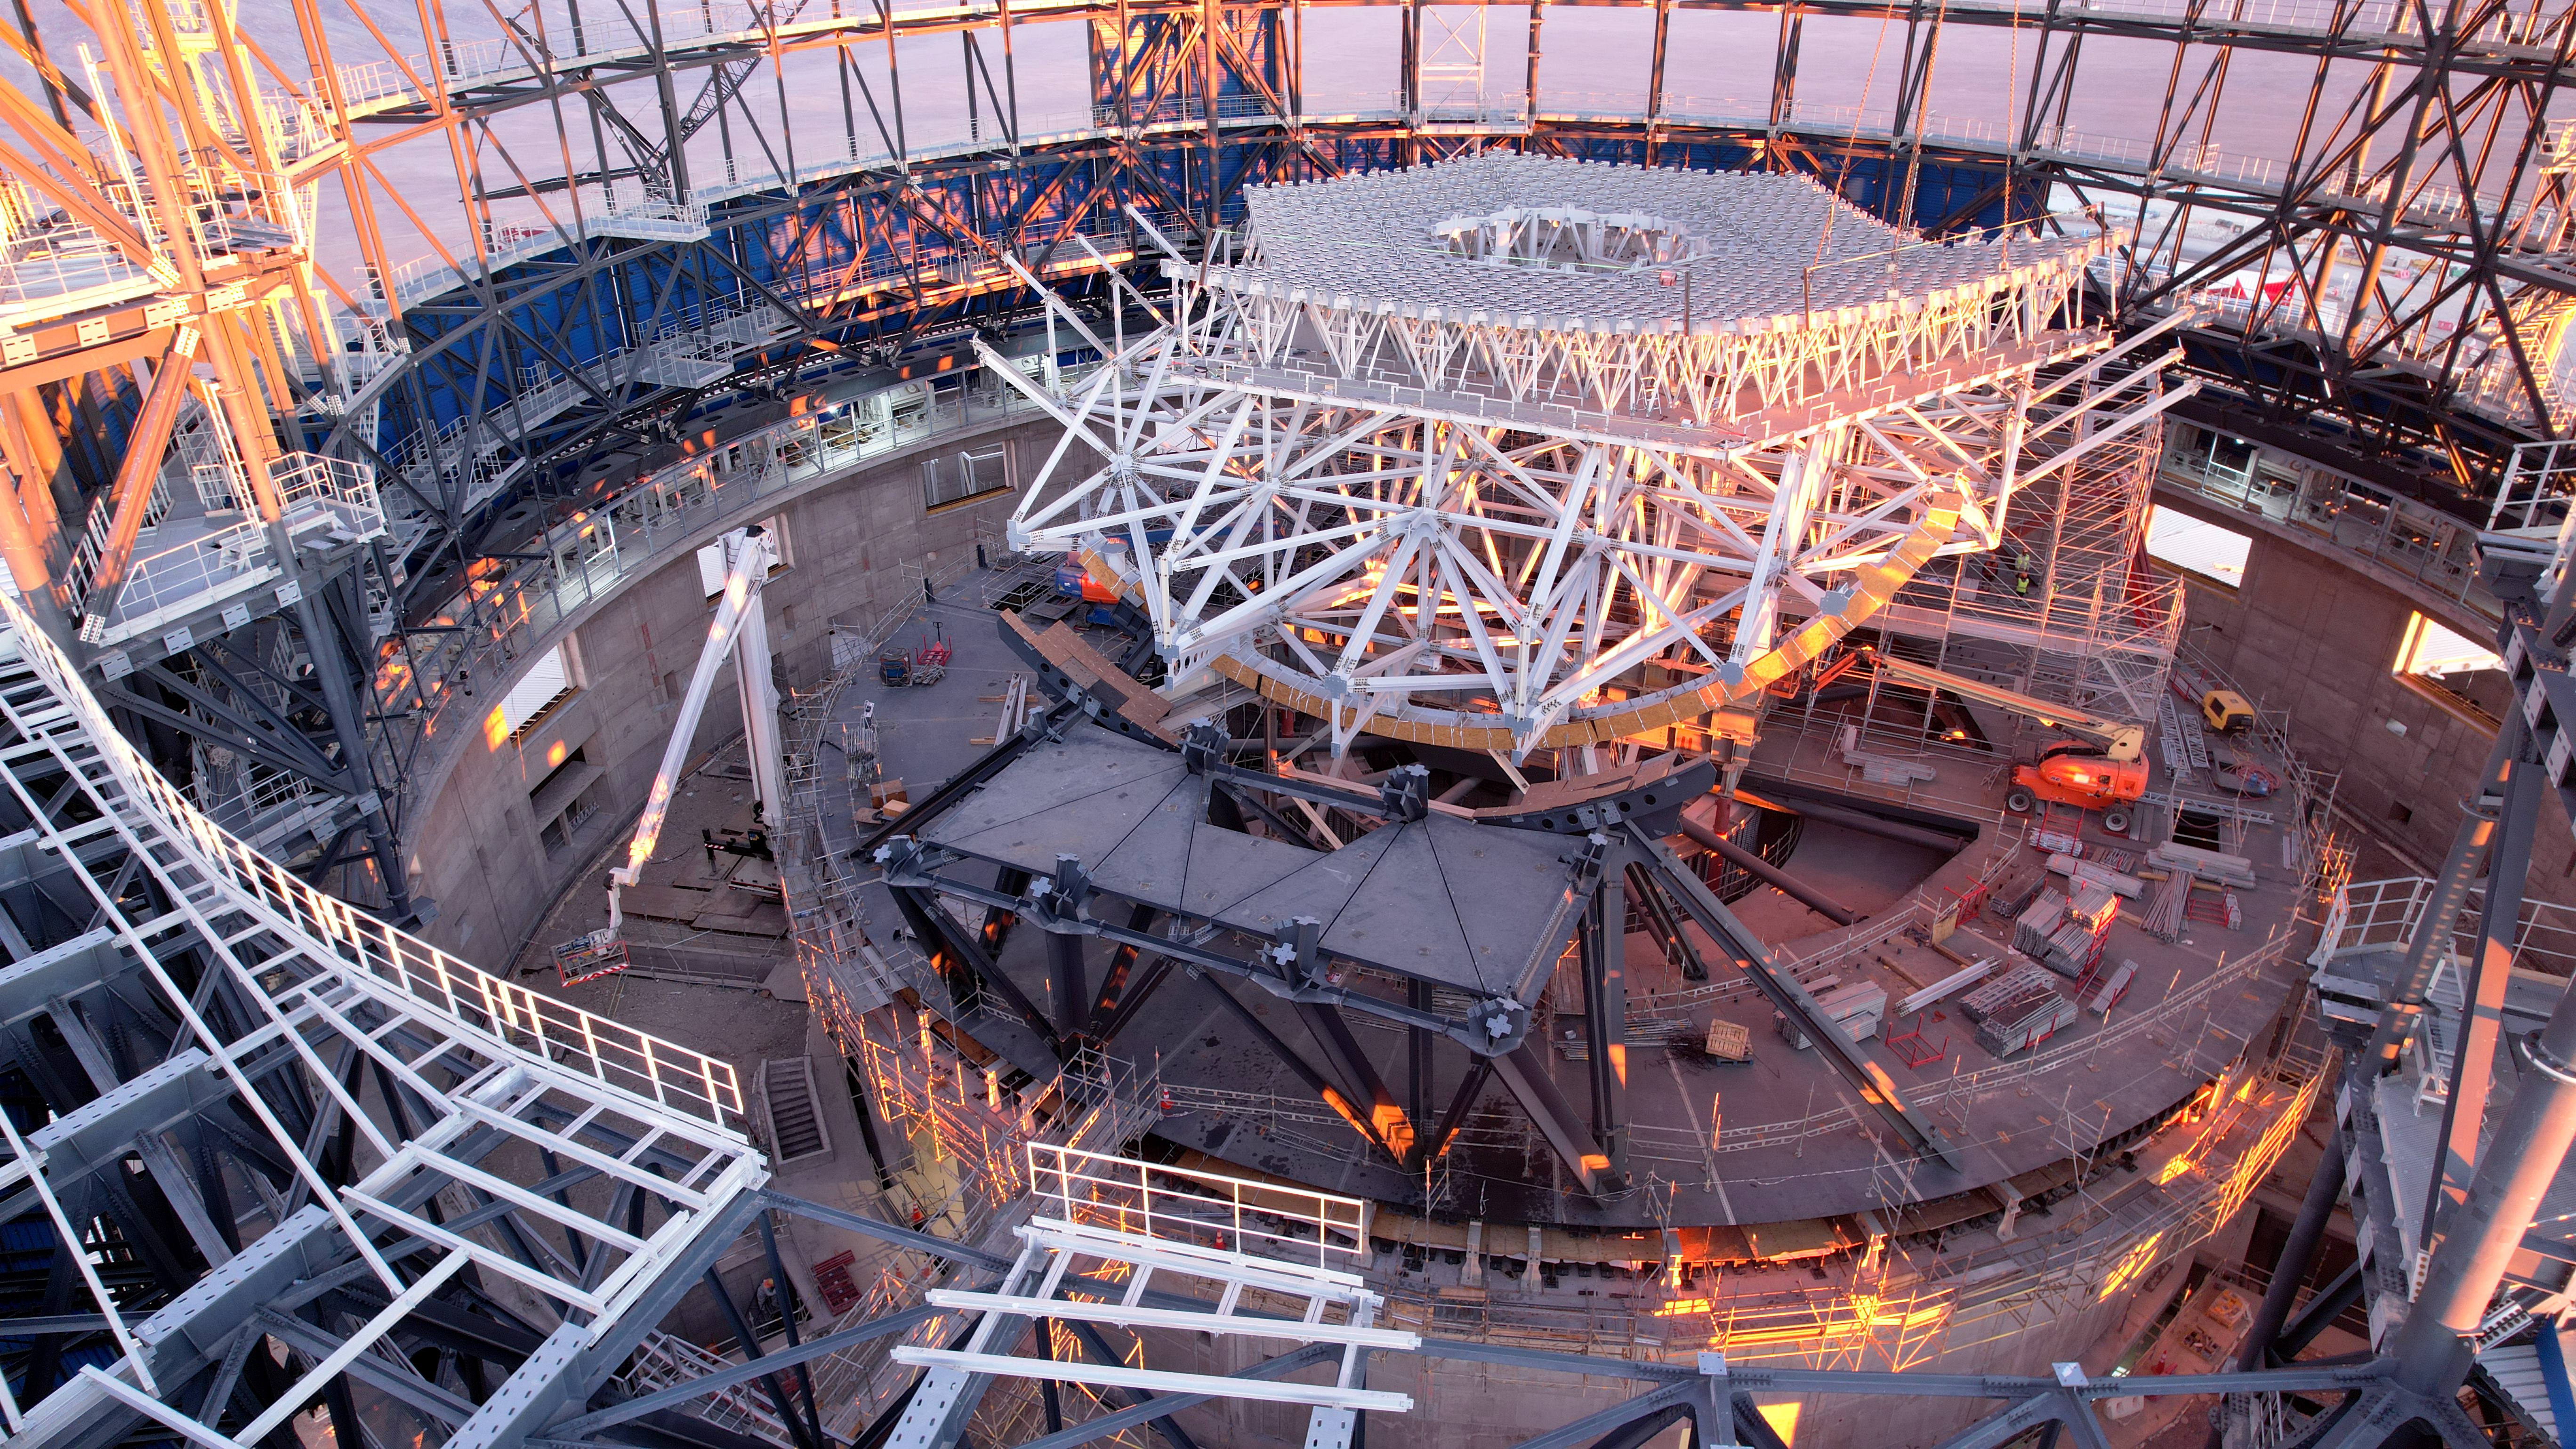

A peek inside the ELT dome

This drone image from June 2024 shows progress in the construction of ESO's Extremely Large Telescope (ELT), located on Cerro Armazones in the Atacama Desert, Chile. The white lattice structure under construction is a support structure that will eventually hold the ELT's primary mirror, M1. Notice the cranes and vehicles at the bottom, which show off just how enormous the ELT is!

Credit: ESO